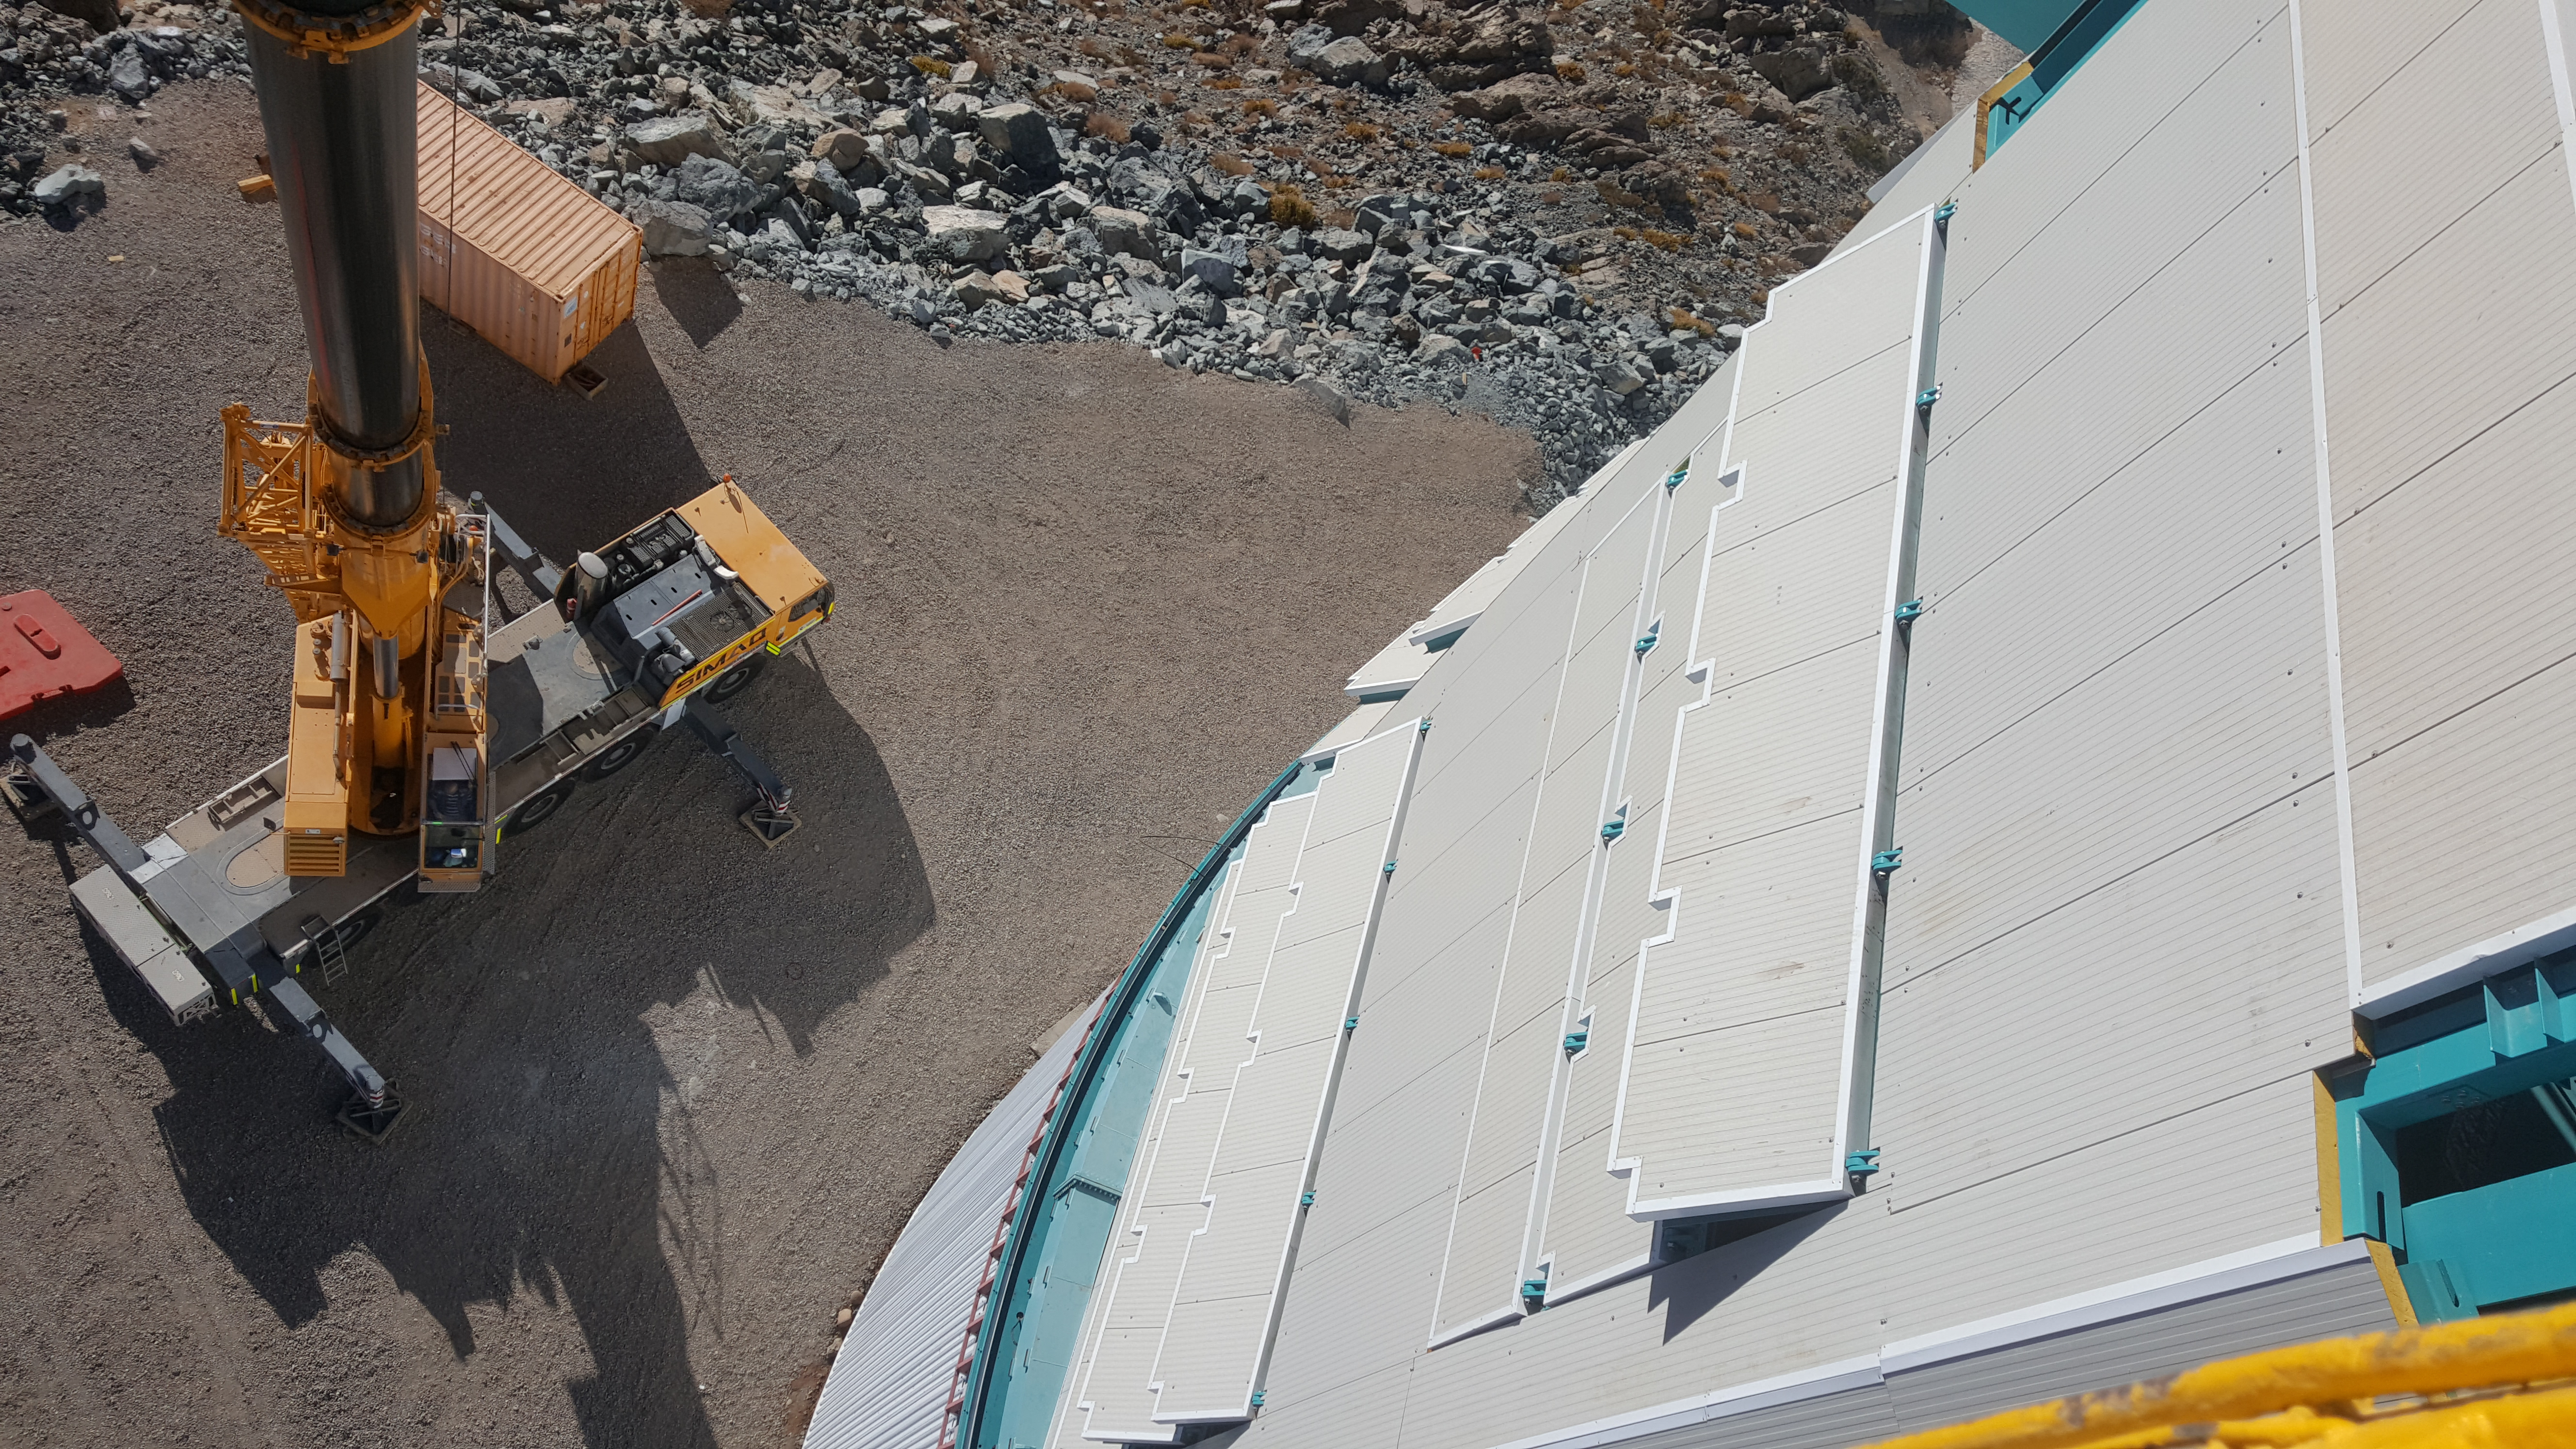

Summit Inspection May 26, 2020

A regular inspection of the Cerro Pachón construction site took place on May 26th. This visit included more work on the Dome and a detailed inspection of Telescope Mount Assembly (TMA) stored materials, as requested by TMA vendor Asturfeito.

Credit: Rubin Observatory/NSF/AURA